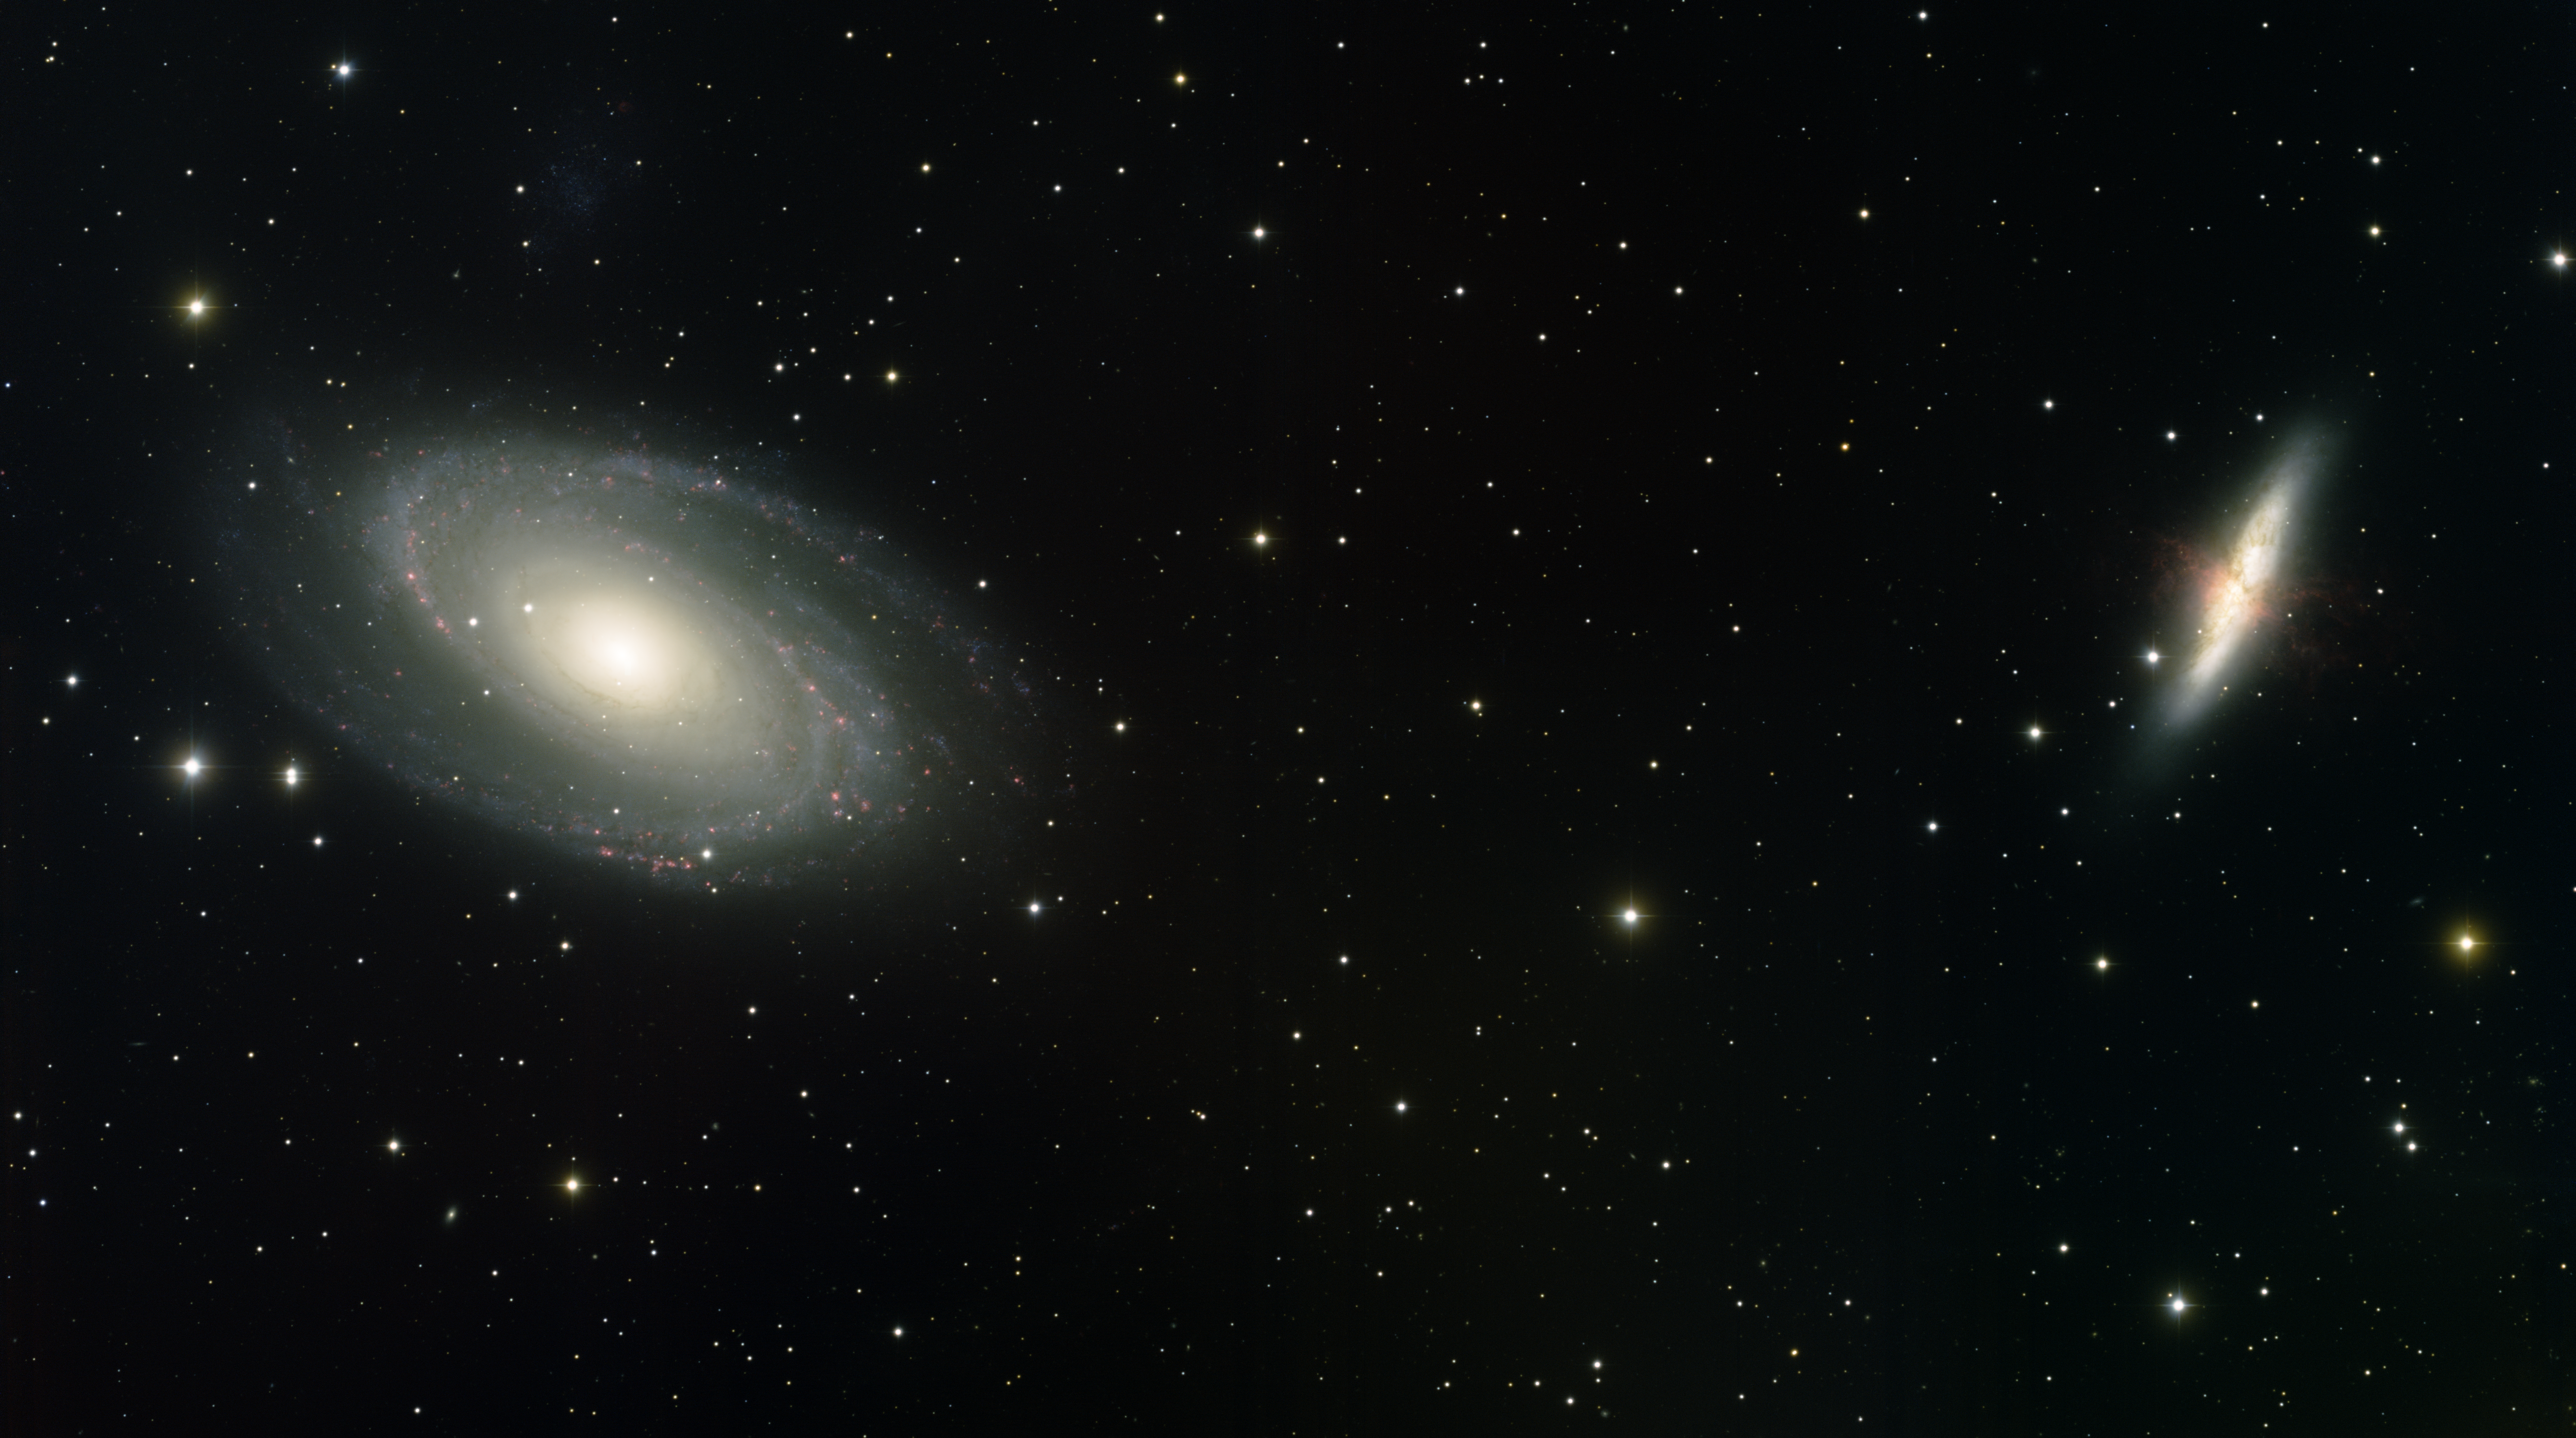

Galaxies M81 & M82

This image was obtained with the wide-field view of the Mosaic camera on the KPNO 0.9m-meter telescope at Kitt Peak National Observatory. M81 (the spiral galaxy on the left) and M82 (the galaxy on the right) are two relatively nearby galaxies that are gravitationally interacting with each other. This interaction is triggering the formation of new stars in M82 at a massive rate, which can be seen from the filaments of red hydrogen gas in the galaxy. The very faint irregular dwarf galaxy Holmberg IX can barely be seen above M81. The image was generated with observations in B (blue), V (cyan), R (green), I (orange) and Hydrogen-Alpha (red). In this image, North is right, East is up.

Credit: T.A. Rector (University of Alaska Anchorage) and NOIRLab/NSF/AURA/